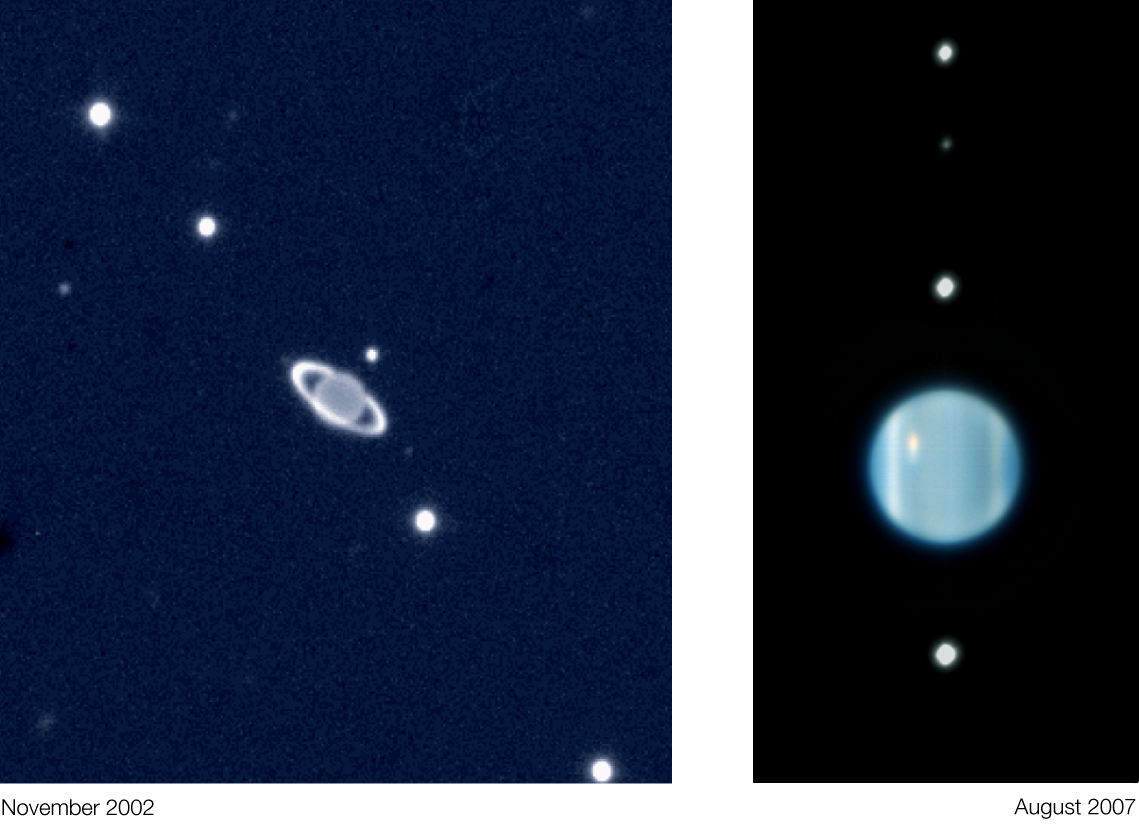

The Uranus system (VLT)

The Uranus system seen in November 2002 and in August 2007 when the rings appeared edge-on and are therefore not so visible anymore. The image of 2002 was taken with ISAAC on the VLT while the one of 2007 was taken with NACO and made use of adaptive optics. This explains why the 2007 image is much more detailed.

Credit: ESO